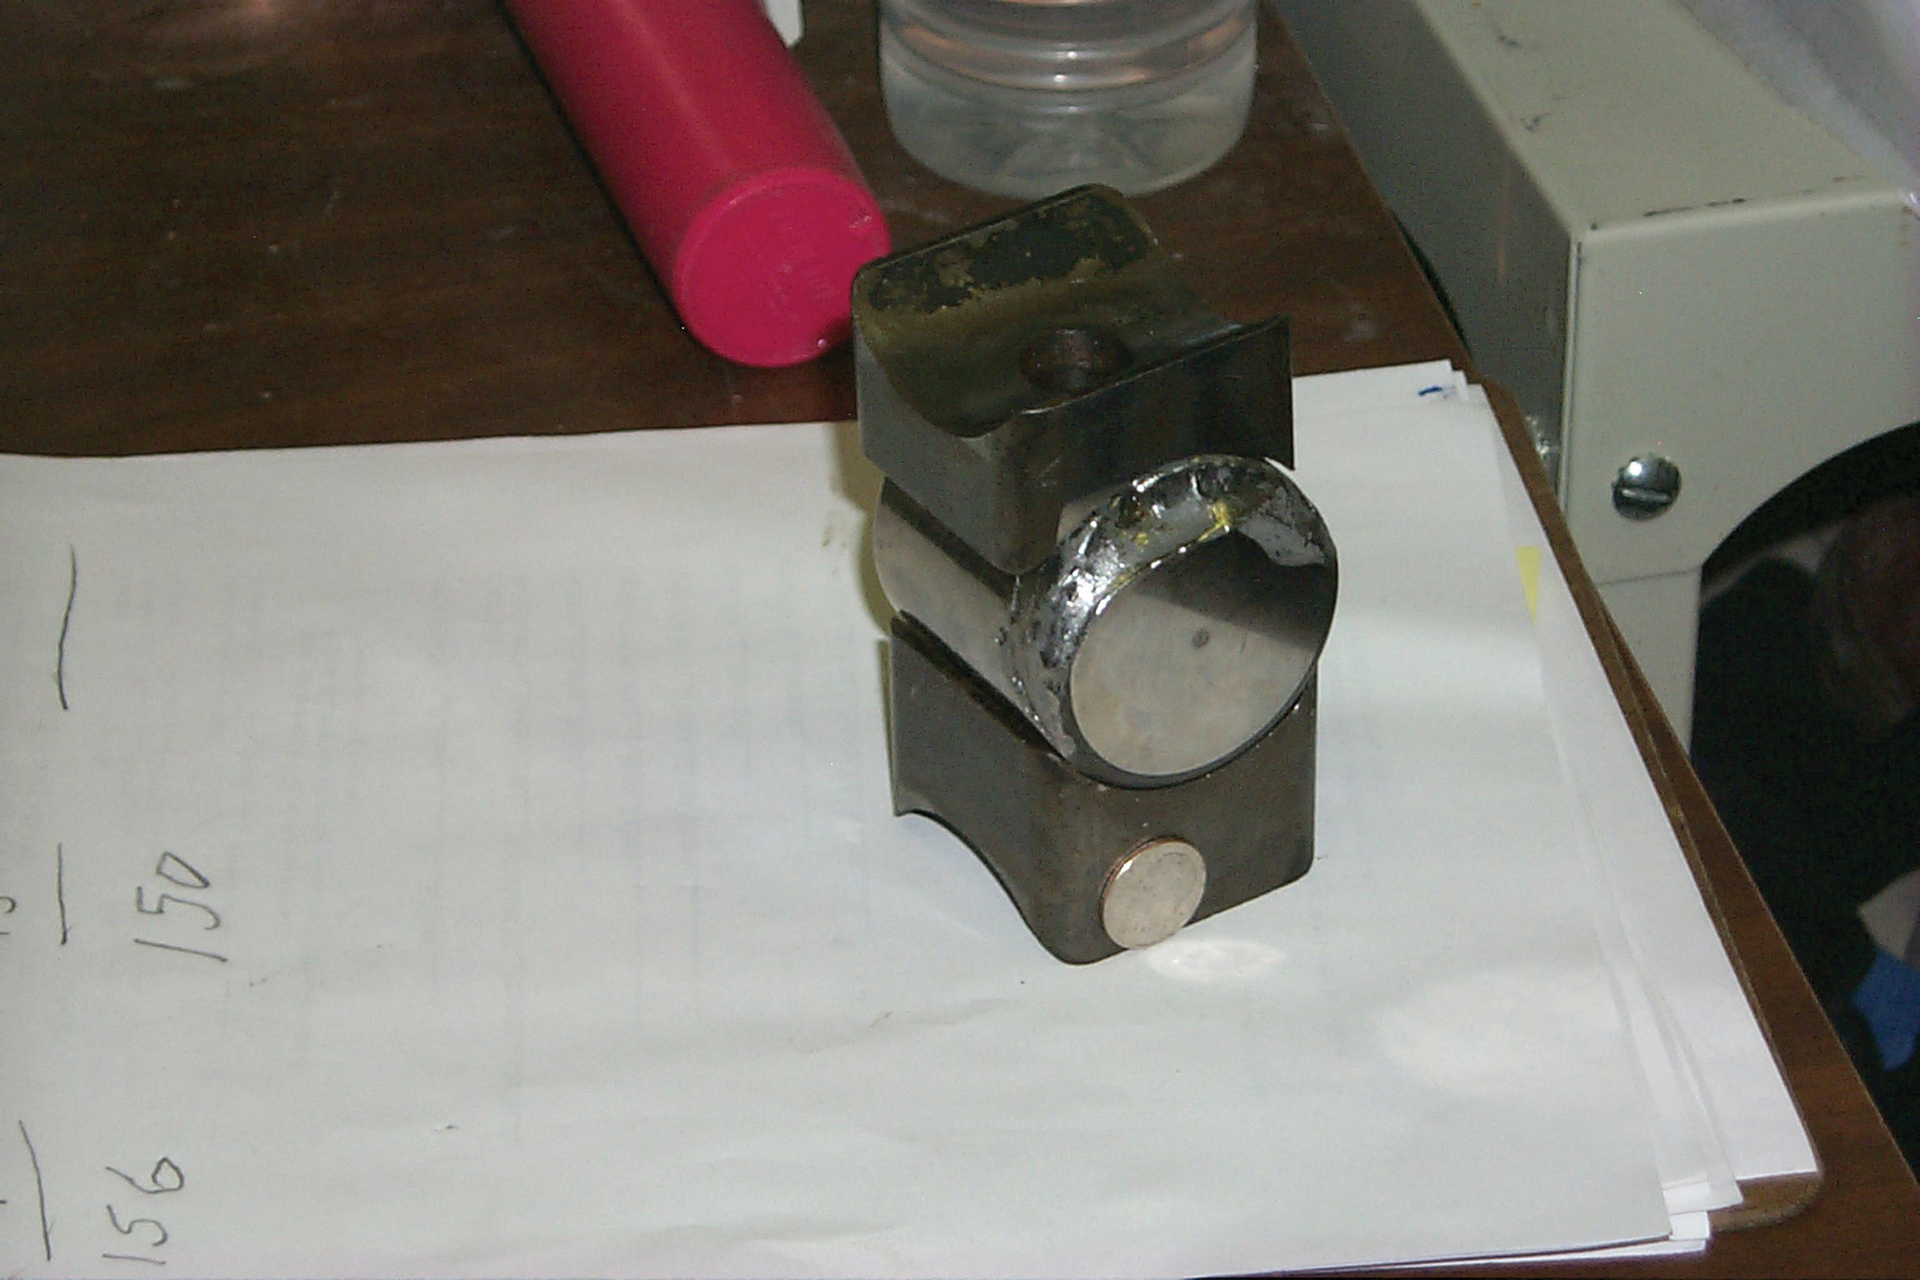

Roller Bearing for the VLA

These little rollers support the 25-meter dishes of the Very Large Array antennas. Periodically, the antennas must be separated and these rollers removed for inspection, greasing, or replacing.

Credit: J. Stanley, NRAO/AUI/NSF